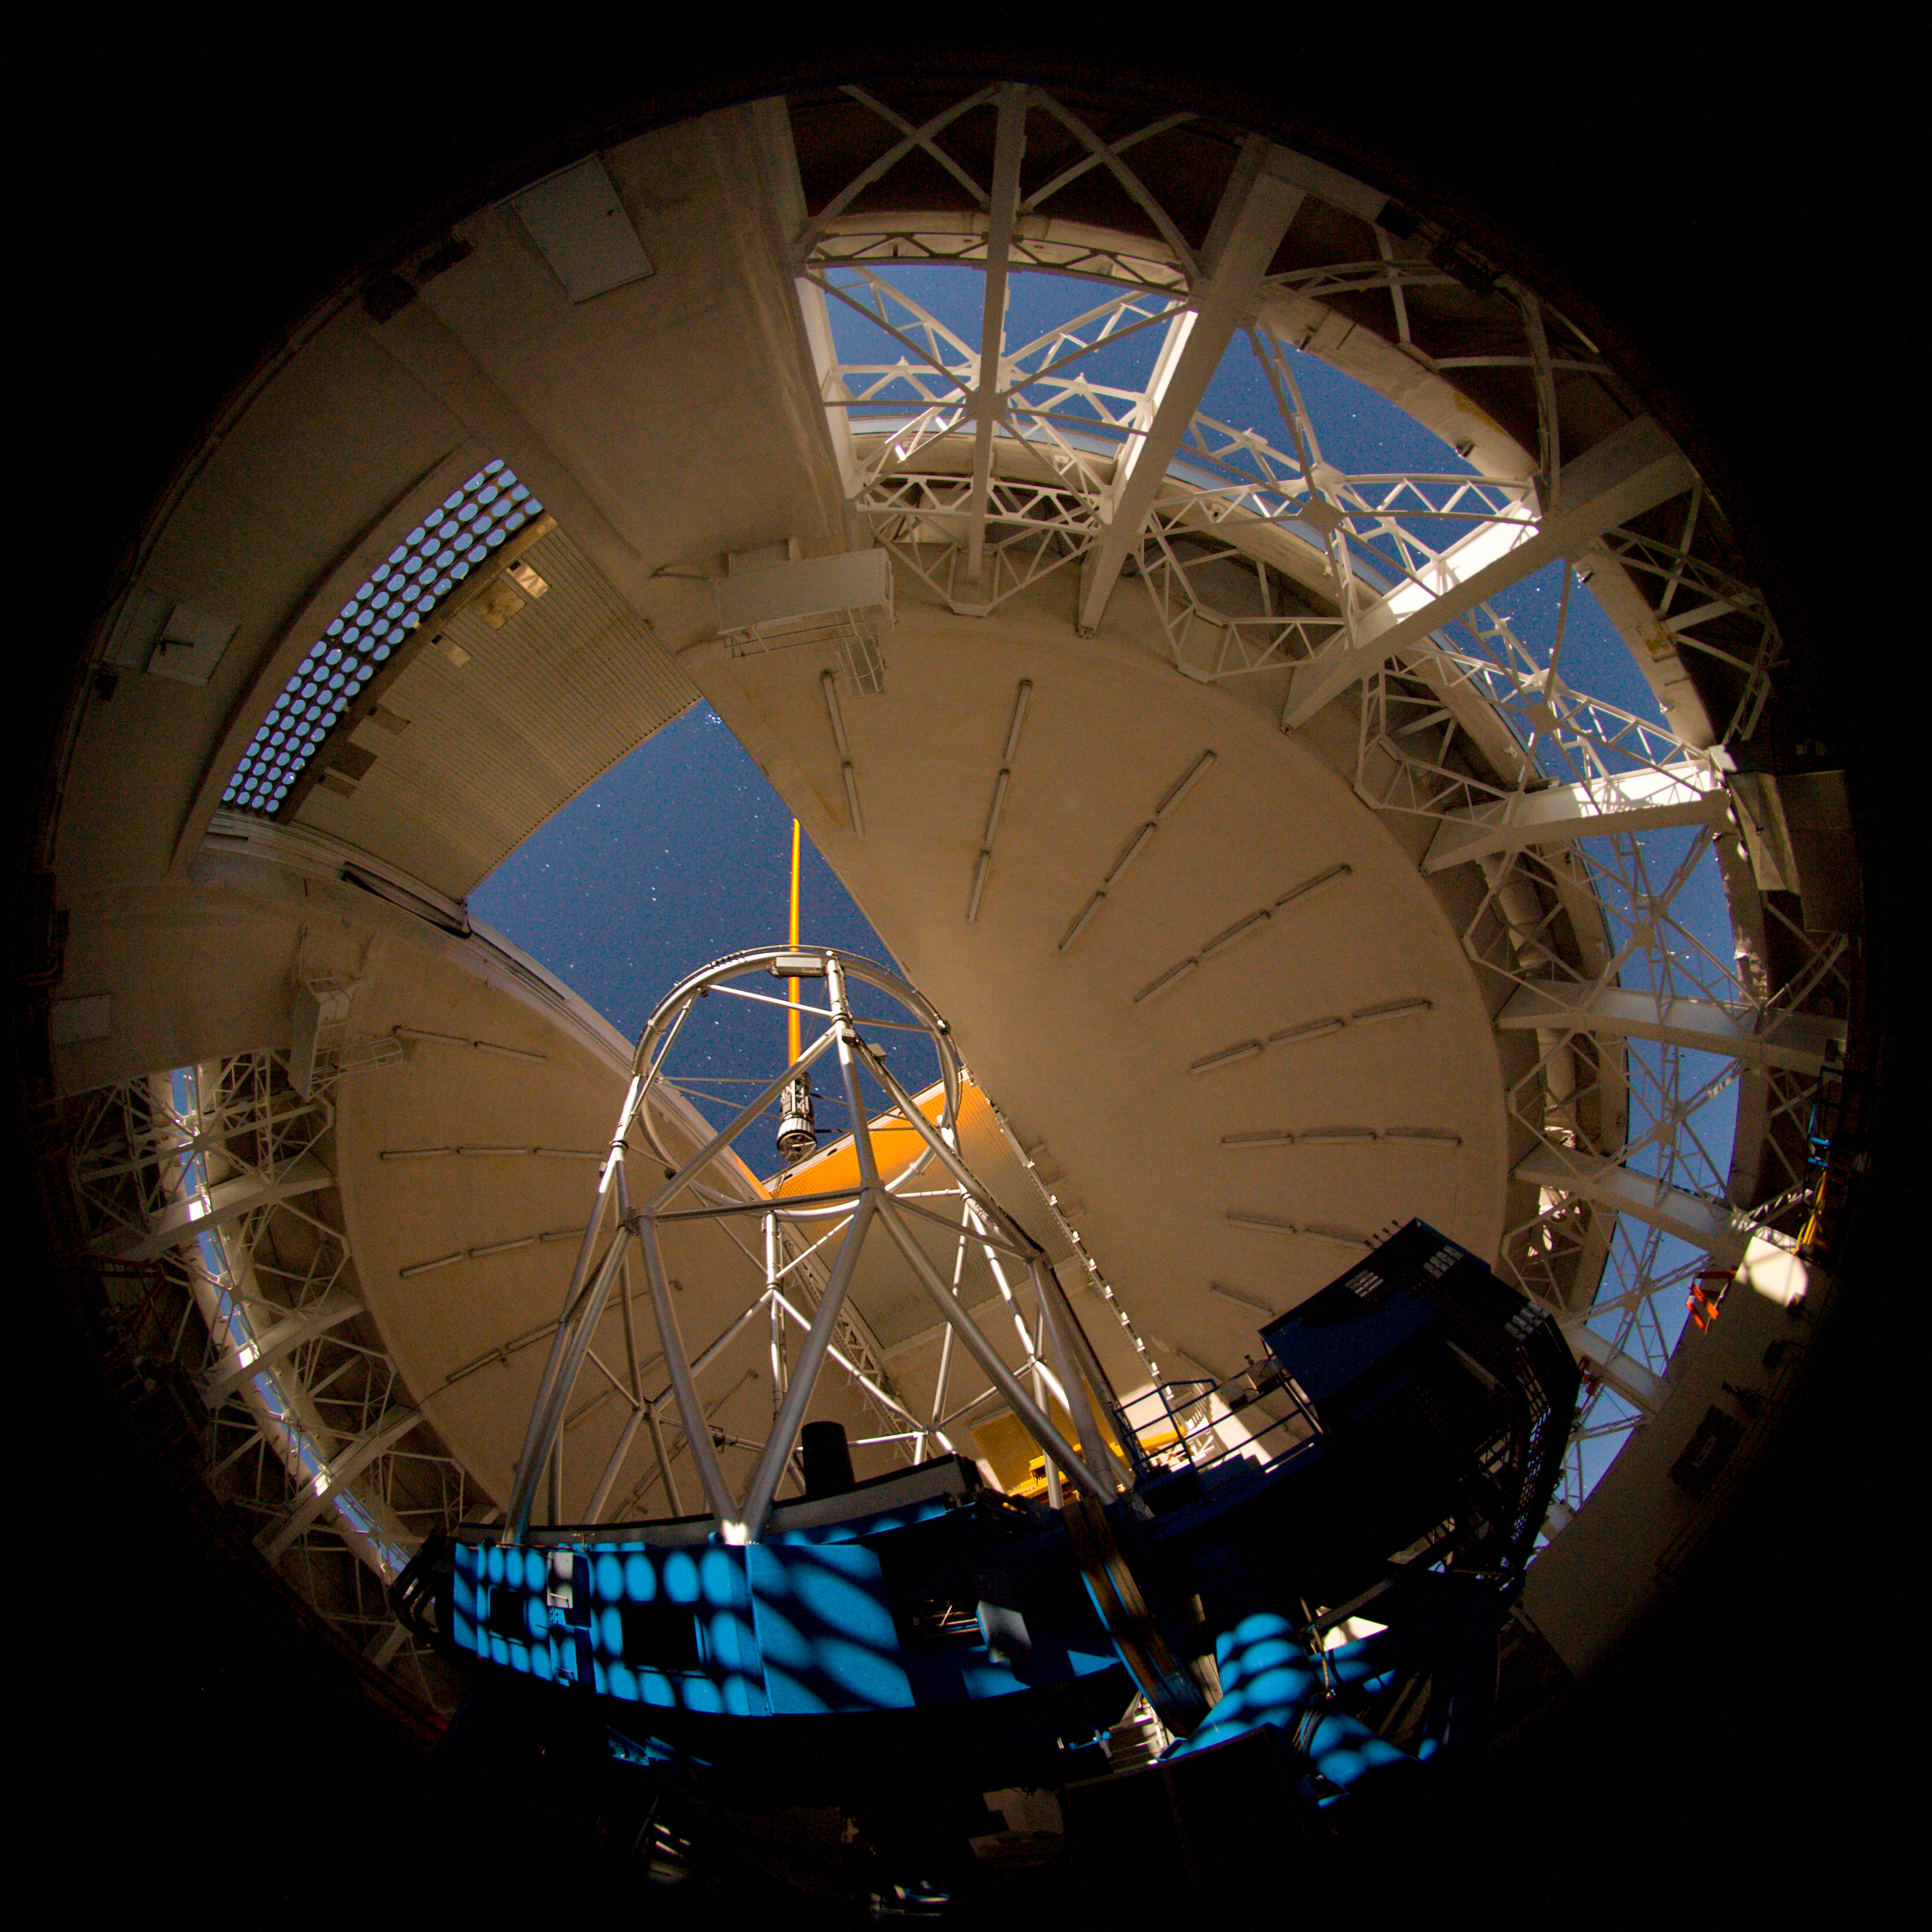

Gemini North - laser on the sky

The Gemini laser guide star propagates from the Gemini North telescope on Mauna Kea during tests in early December 2006..

Credit: International Gemini Observatory/NOIRLab/NSF/AURA